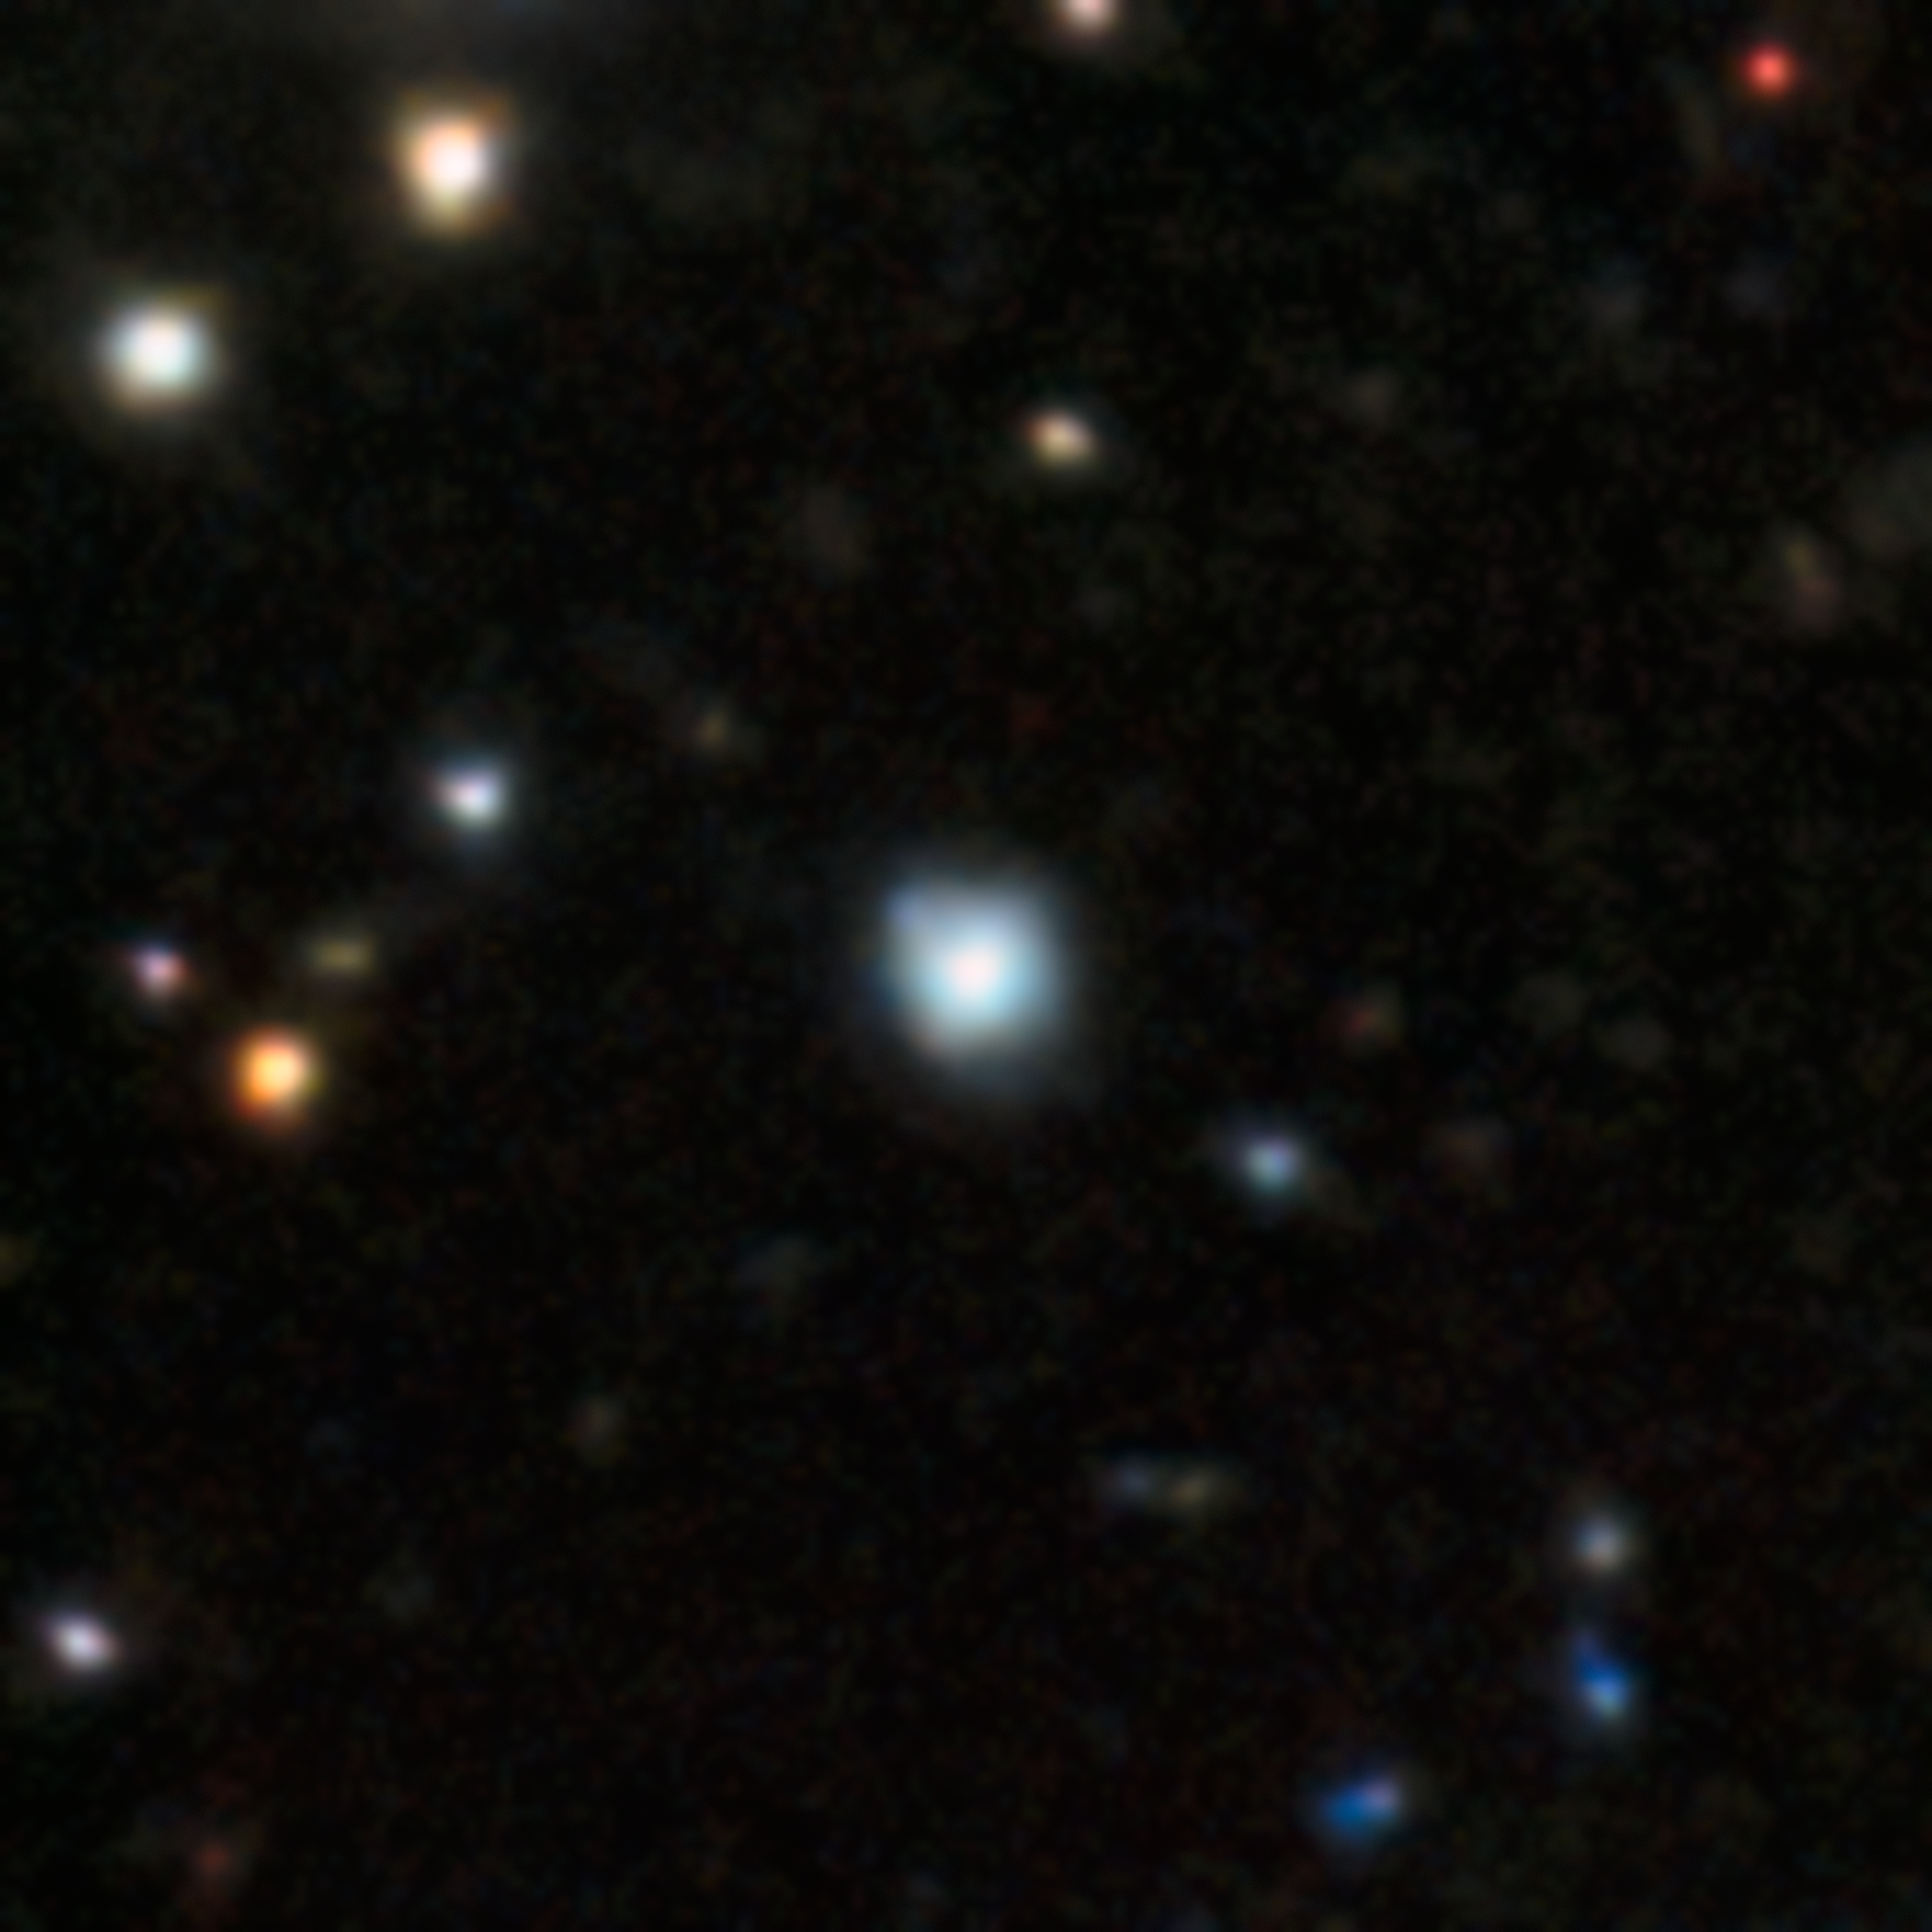

Star PicII-503 in Pictor II ultra-faint dwarf galaxy

This image shows the star PicII-503, with the lowest iron content ever measured outside of the Milky Way. With less than 1/40,000th the amount of iron as the Sun, PicII-503 is the clearest example of a star within a primordial system that preserves the chemical enrichment of the Universe’s first stars. PicII-503 also has an extreme overabundance of carbon, providing the missing link to connect carbon-enhanced stars observed in the Milky Way halo to an origin in ancient dwarf galaxies.

Credit: CTIO/NOIRLab/DOE/NSF/AURA Image processing: Image Processing: T.A. Rector (University of Alaska Anchorage/NSF NOIRLab), M. Zamani & D. de Martin (NSF NOIRLab) Acknowledgment: PI: Anirudh Chiti, Alex Drlica-Wagner